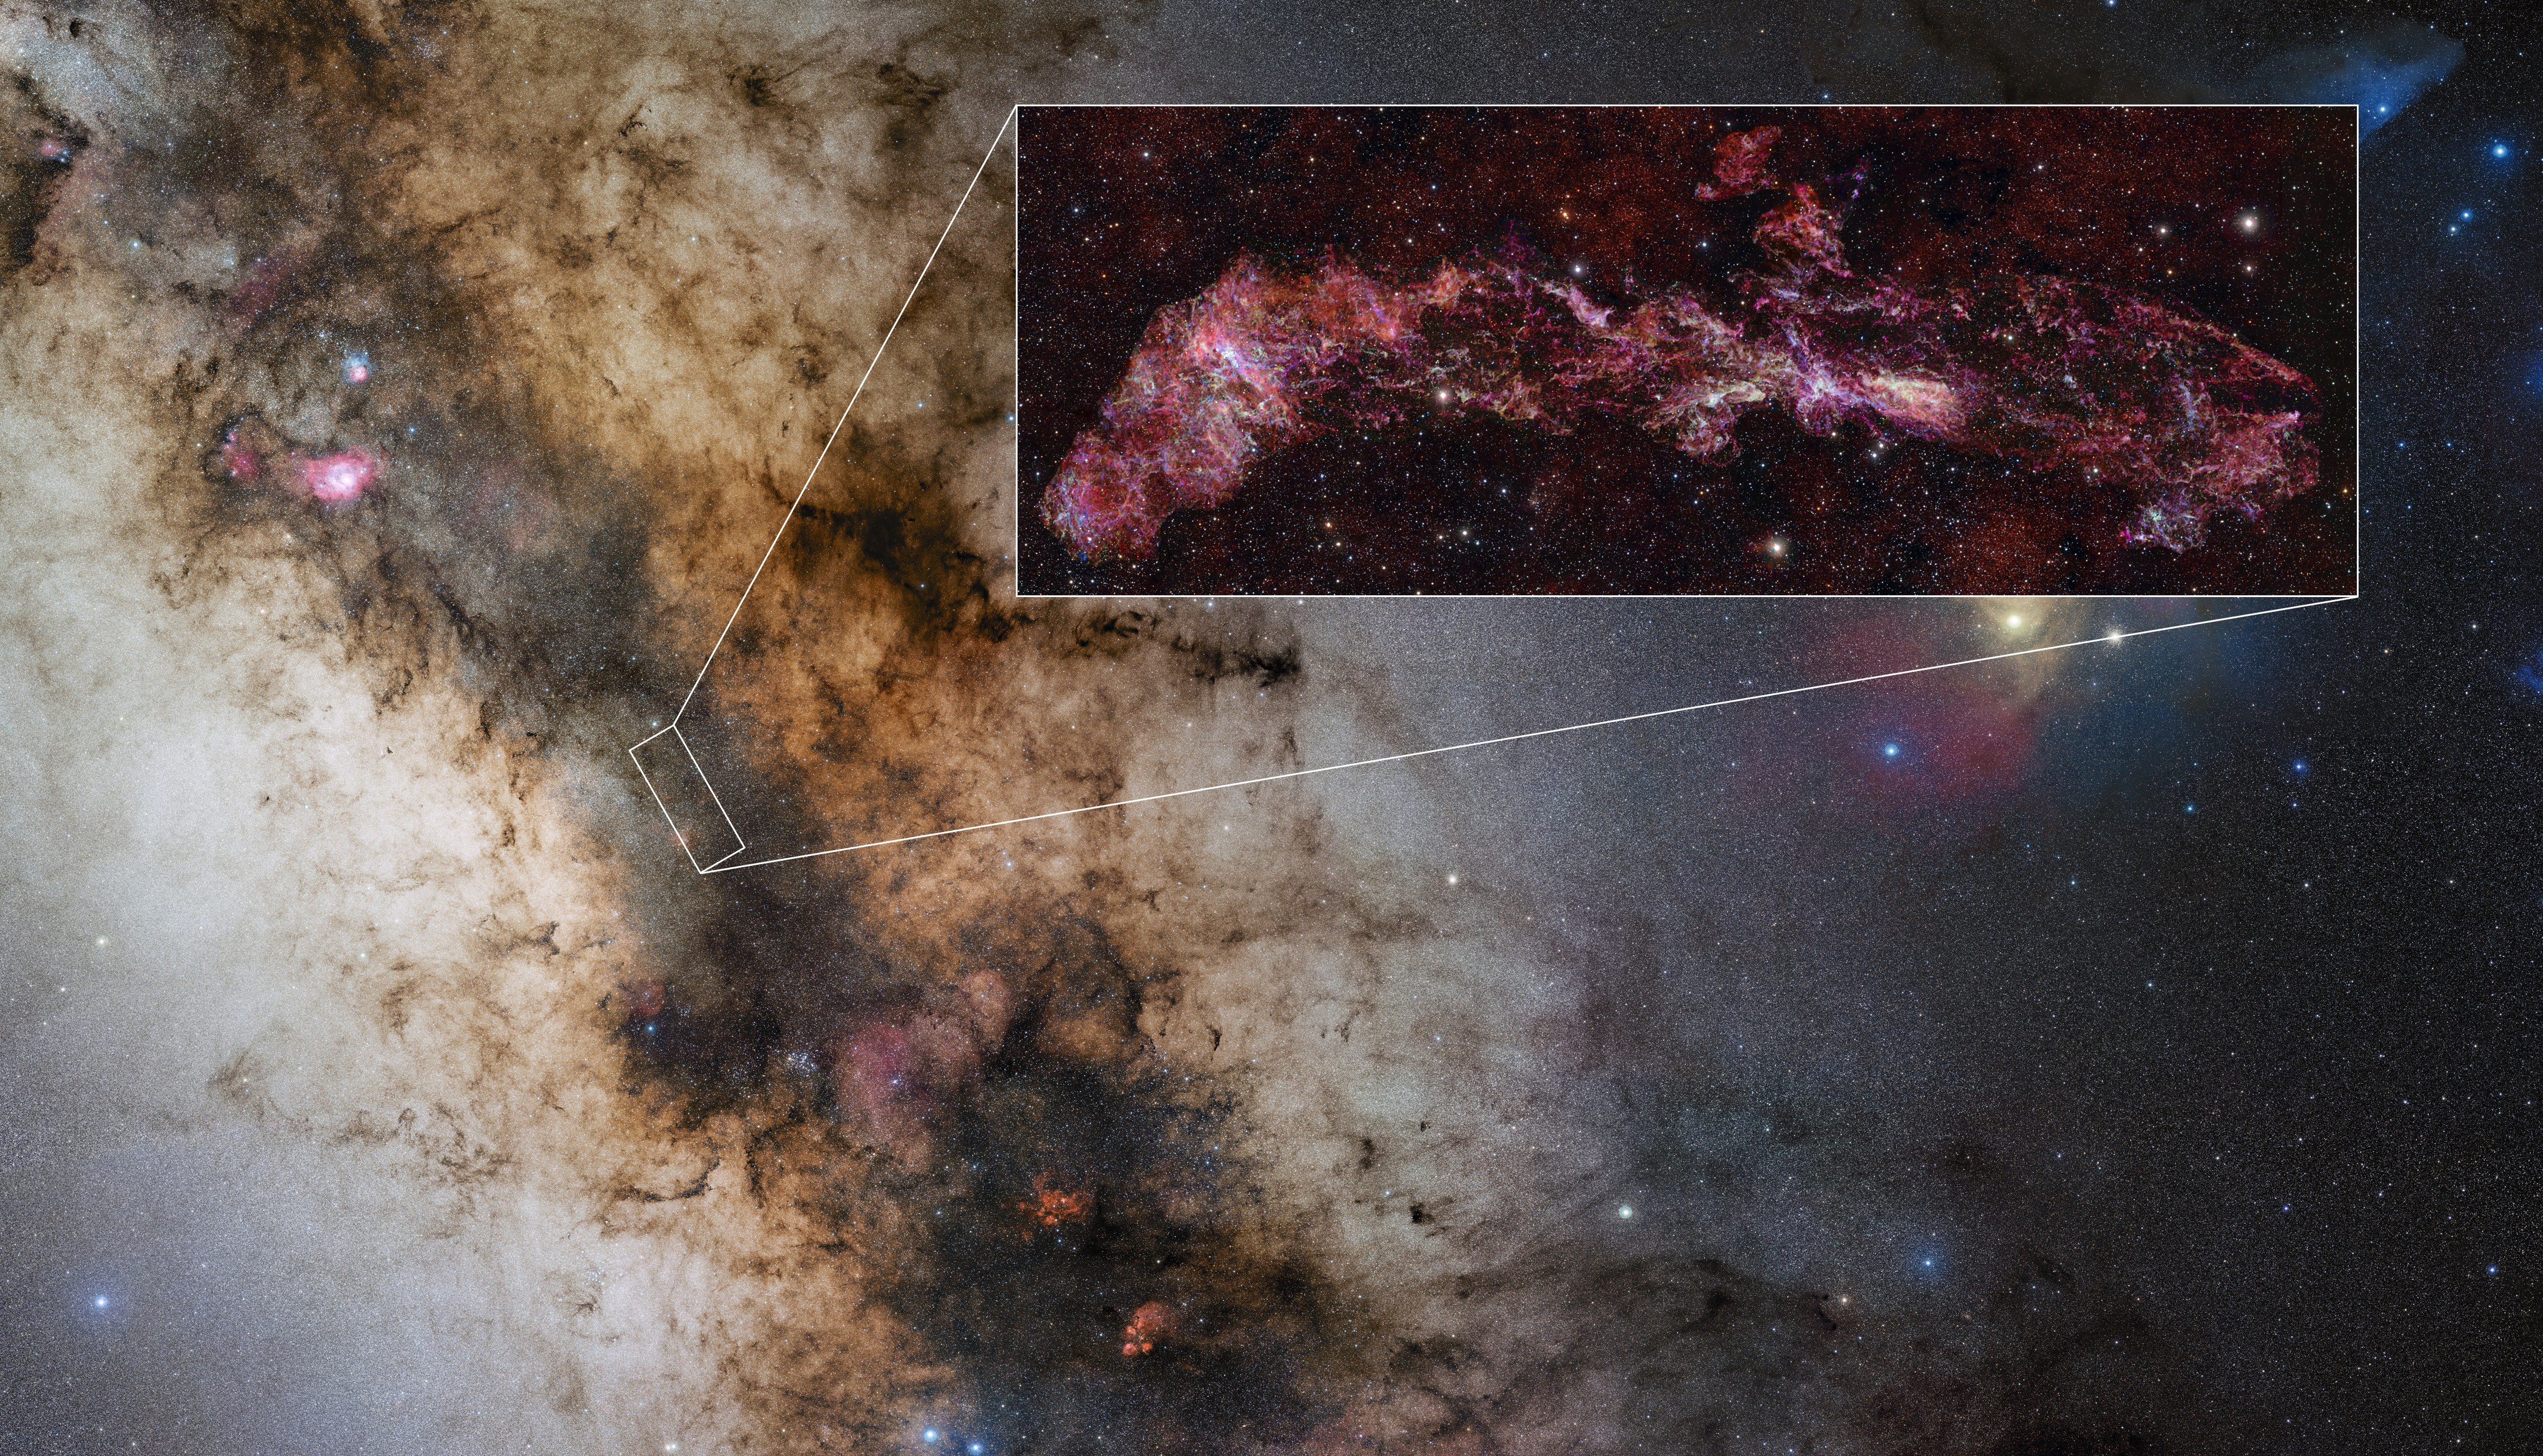

Location of the Central Molecular Zone in the Milky Way

This image shows the location of the Central Molecular Zone (CMZ), a region at the core of our galaxy rich in dense and intricate gas clouds. This zone has been mapped with the Atacama Large Millimeter/submillimeter Array (ALMA), as part of the ALMA CMZ Exploration Survey or ACES. The inset is an ACES image where different molecules are displayed in different colours. The entire image – the largest ever made with ALMA – is as long as three full Moons side-by-side in the sky.

Credit: ALMA(ESO/NAOJ/NRAO)/S. Longmore et al. Stars in inset: ESO/D. Minniti et al. Milky Way: ESO/S. Guisard